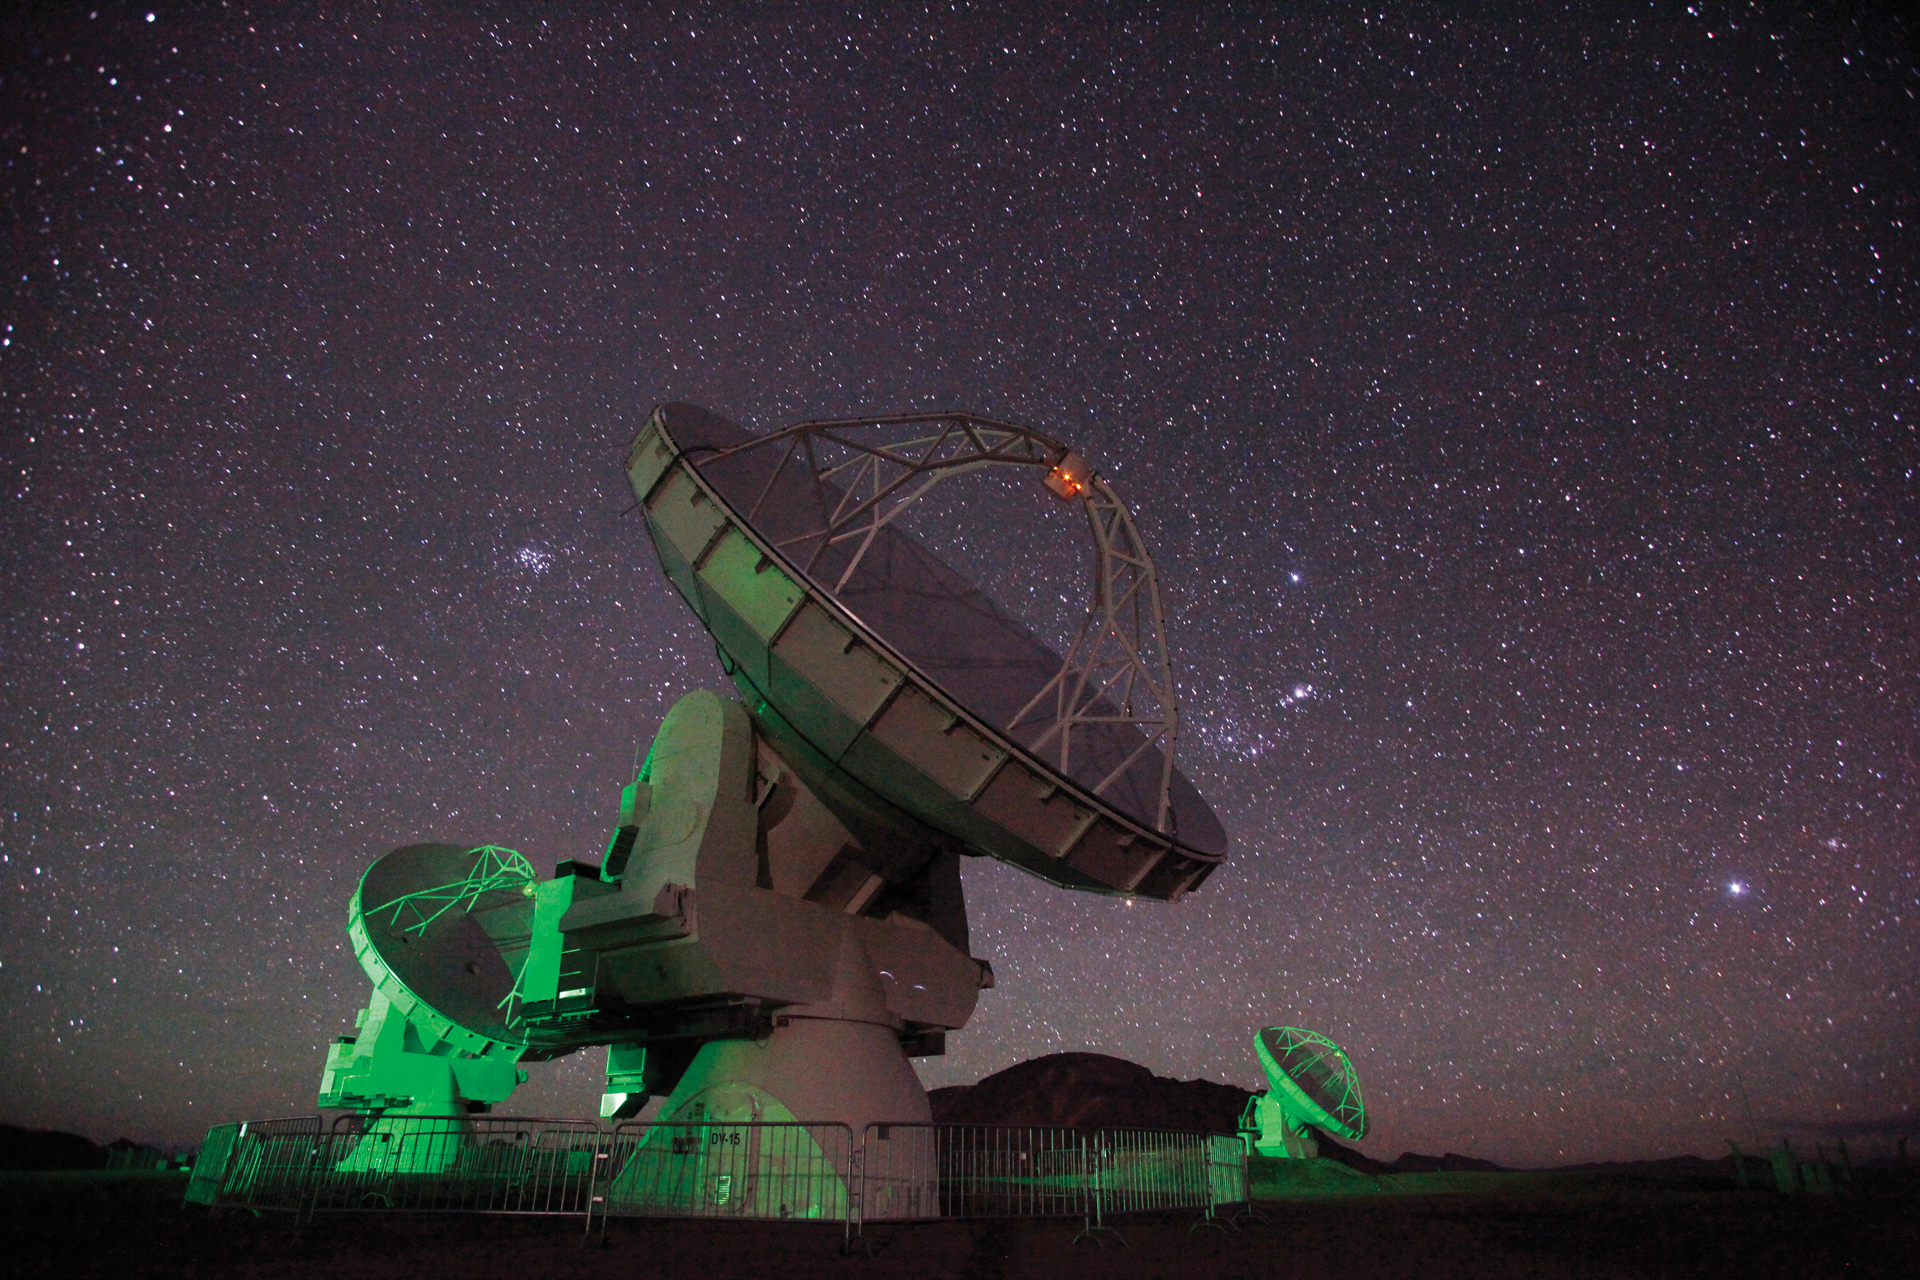

Ghostly Glow of ALMA at Night

The green safety lights on the ALMA antennas provide the only light for this long-exposure photograph at the 16,500-foot elevation high site in northern Chile.

Credit: C. Padilla, NRAO/AUI/NSF